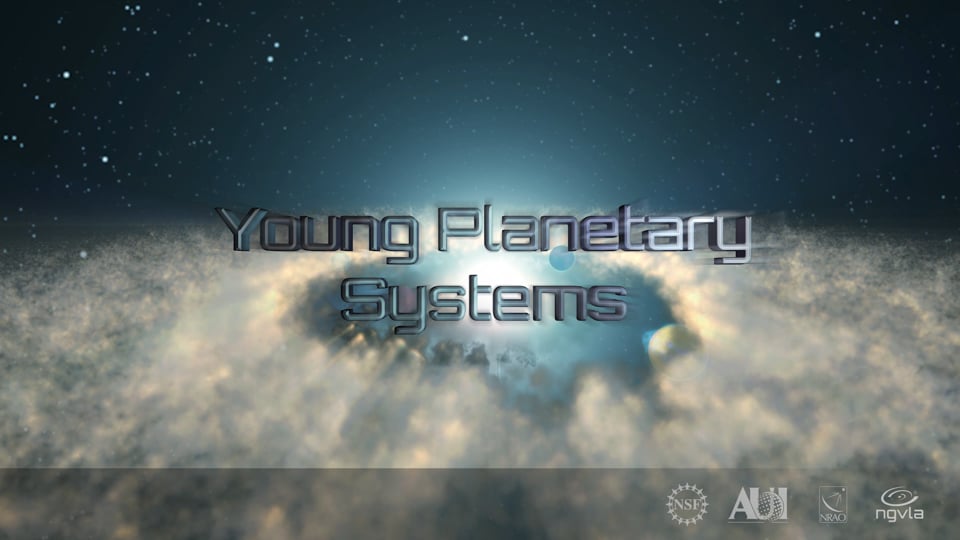

Young Planetary Systems: ngVLA Key Science Goal 1

ALMA has shown us young star systems where planets are forming. The next-generation Very Large Array will go even deeper, observing Earth-size bodies in their youth. It will reveal how planets clear gaps in cold, dusty planetary disks. The ngVLA will also study how stellar winds clear primordial gas and dust from star systems. Video created 01/10/2019

Credit: NRAO/AUI/NSF